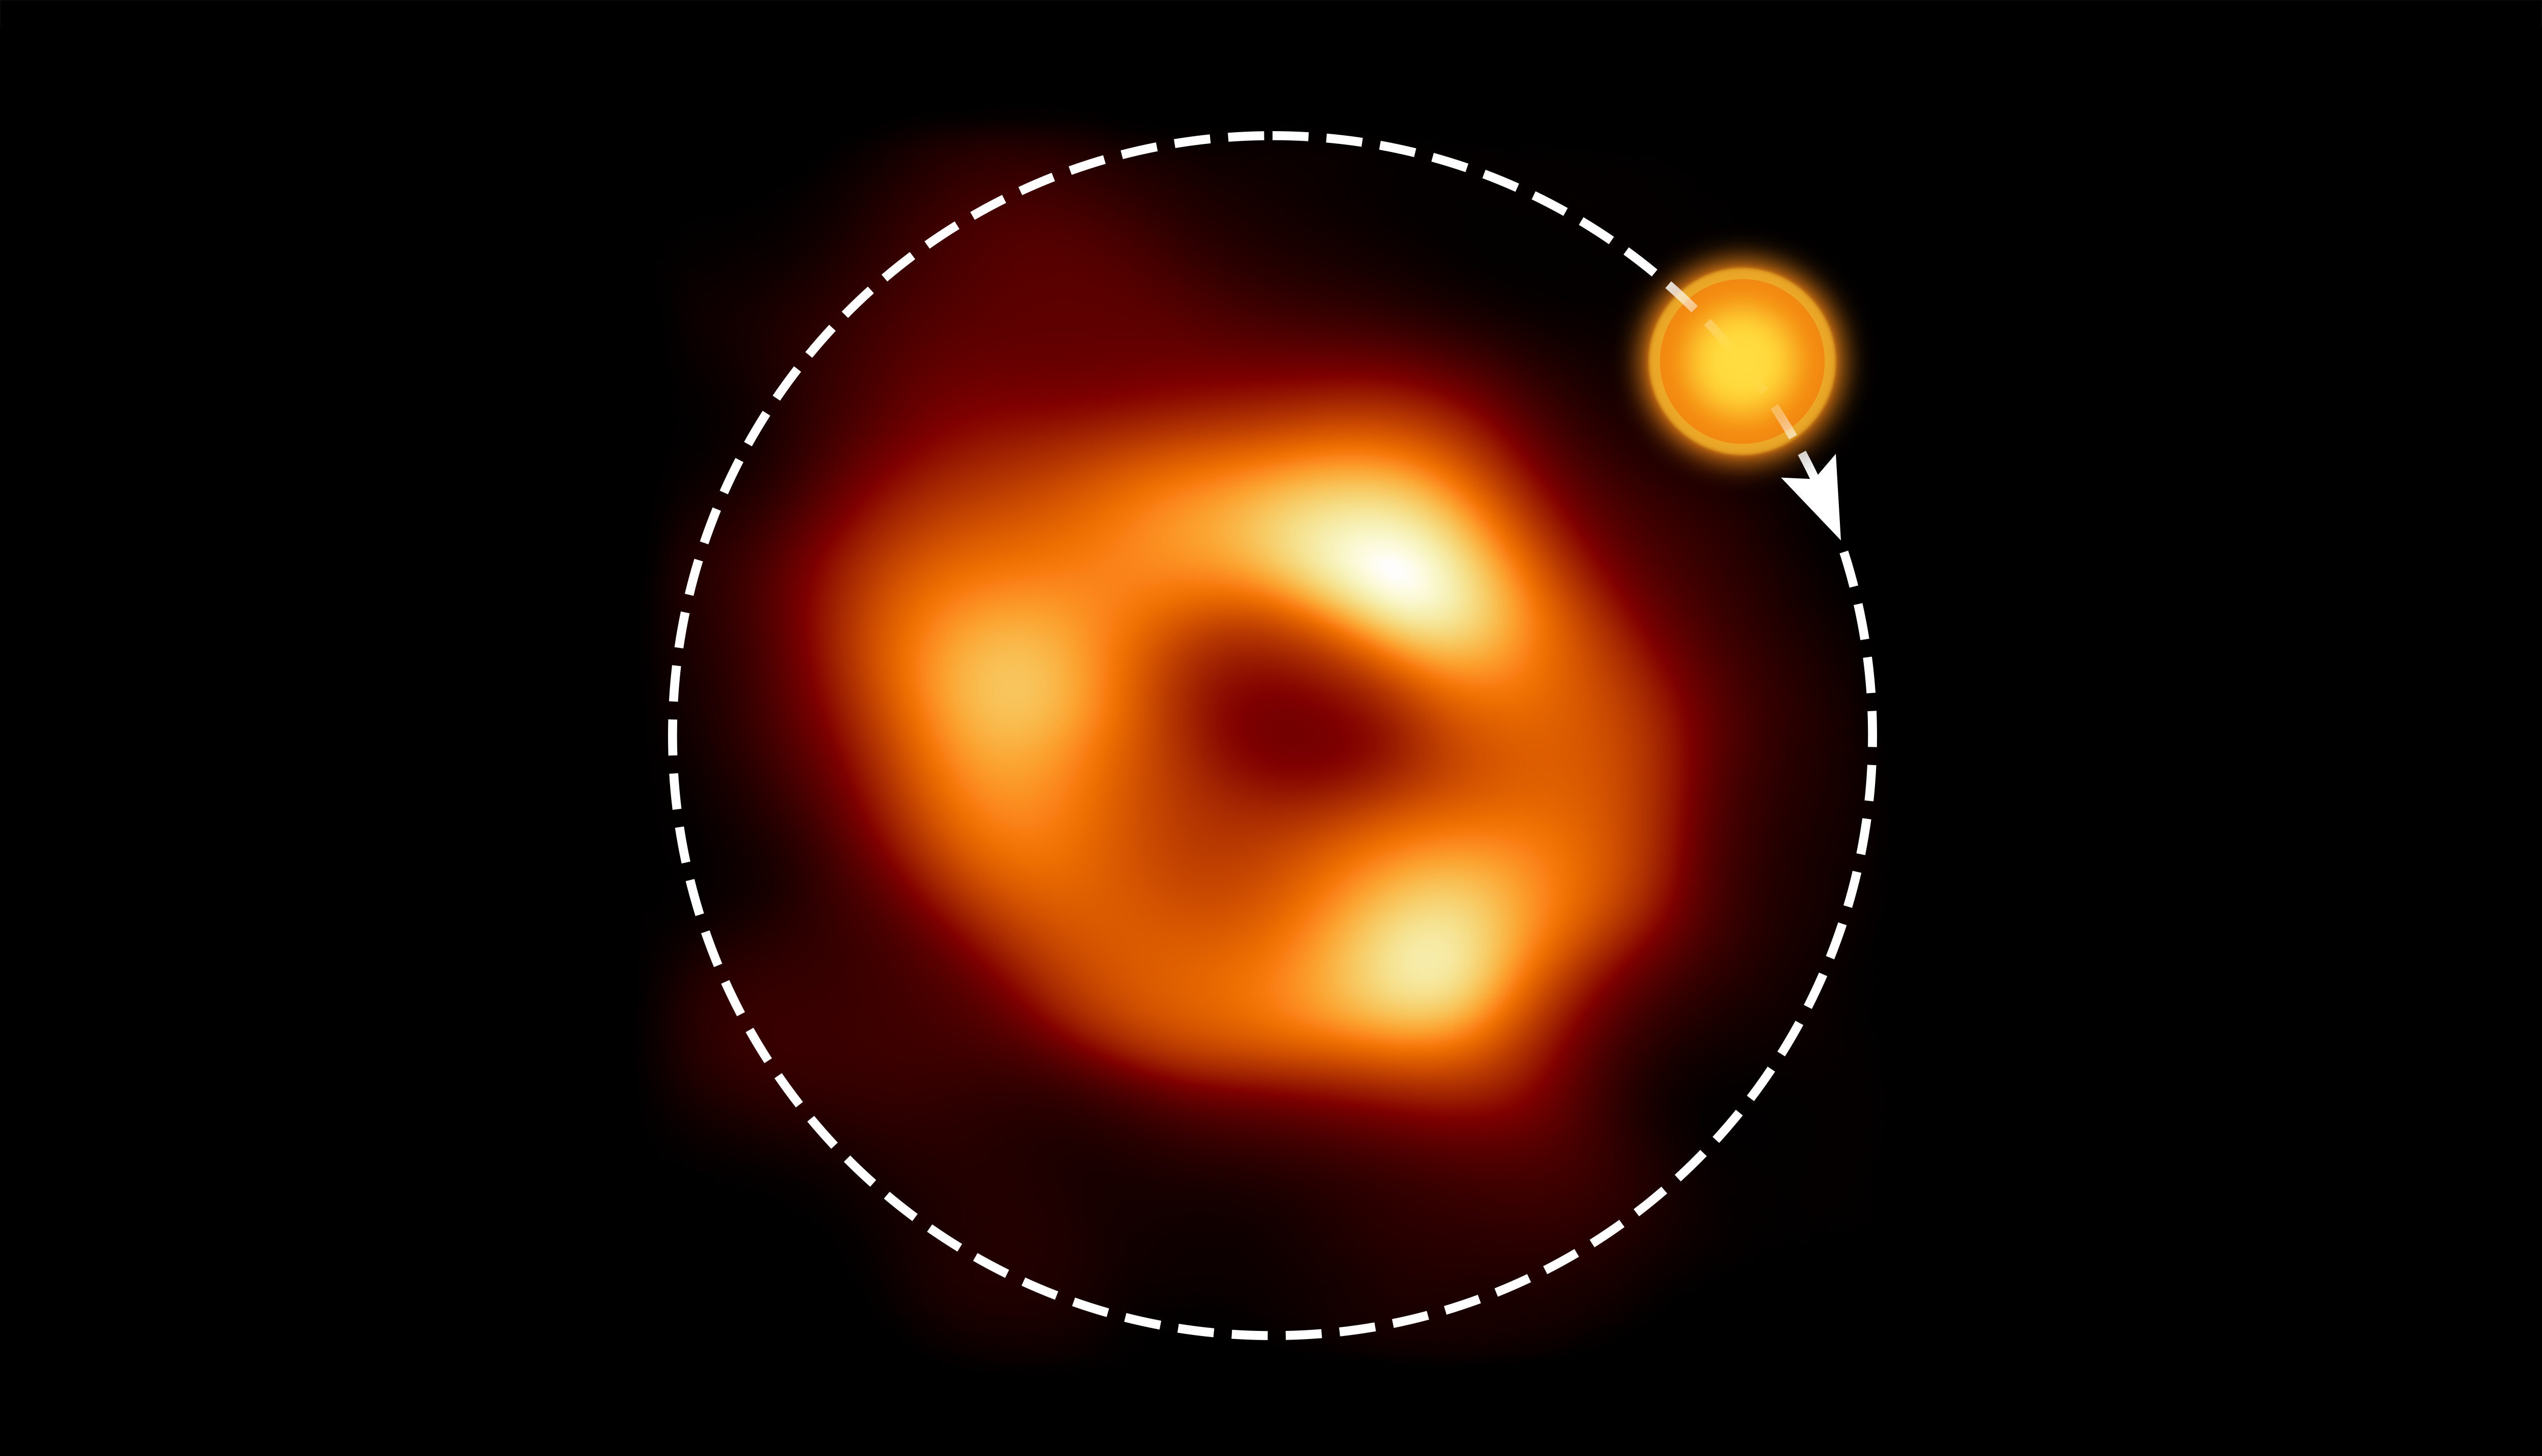

The orbit of the hot spot around Sagittarius A*

This shows a still image of the supermassive black hole Sagittarius A*, as seen by the Event Horizon Collaboration (EHT), with an artist’s illustration indicating where the modelling of the ALMA data predicts the hot spot to be and its orbit around the black hole.

Credit: EHT Collaboration, ESO/M. Kornmesser (Acknowledgment: M. Wielgus)